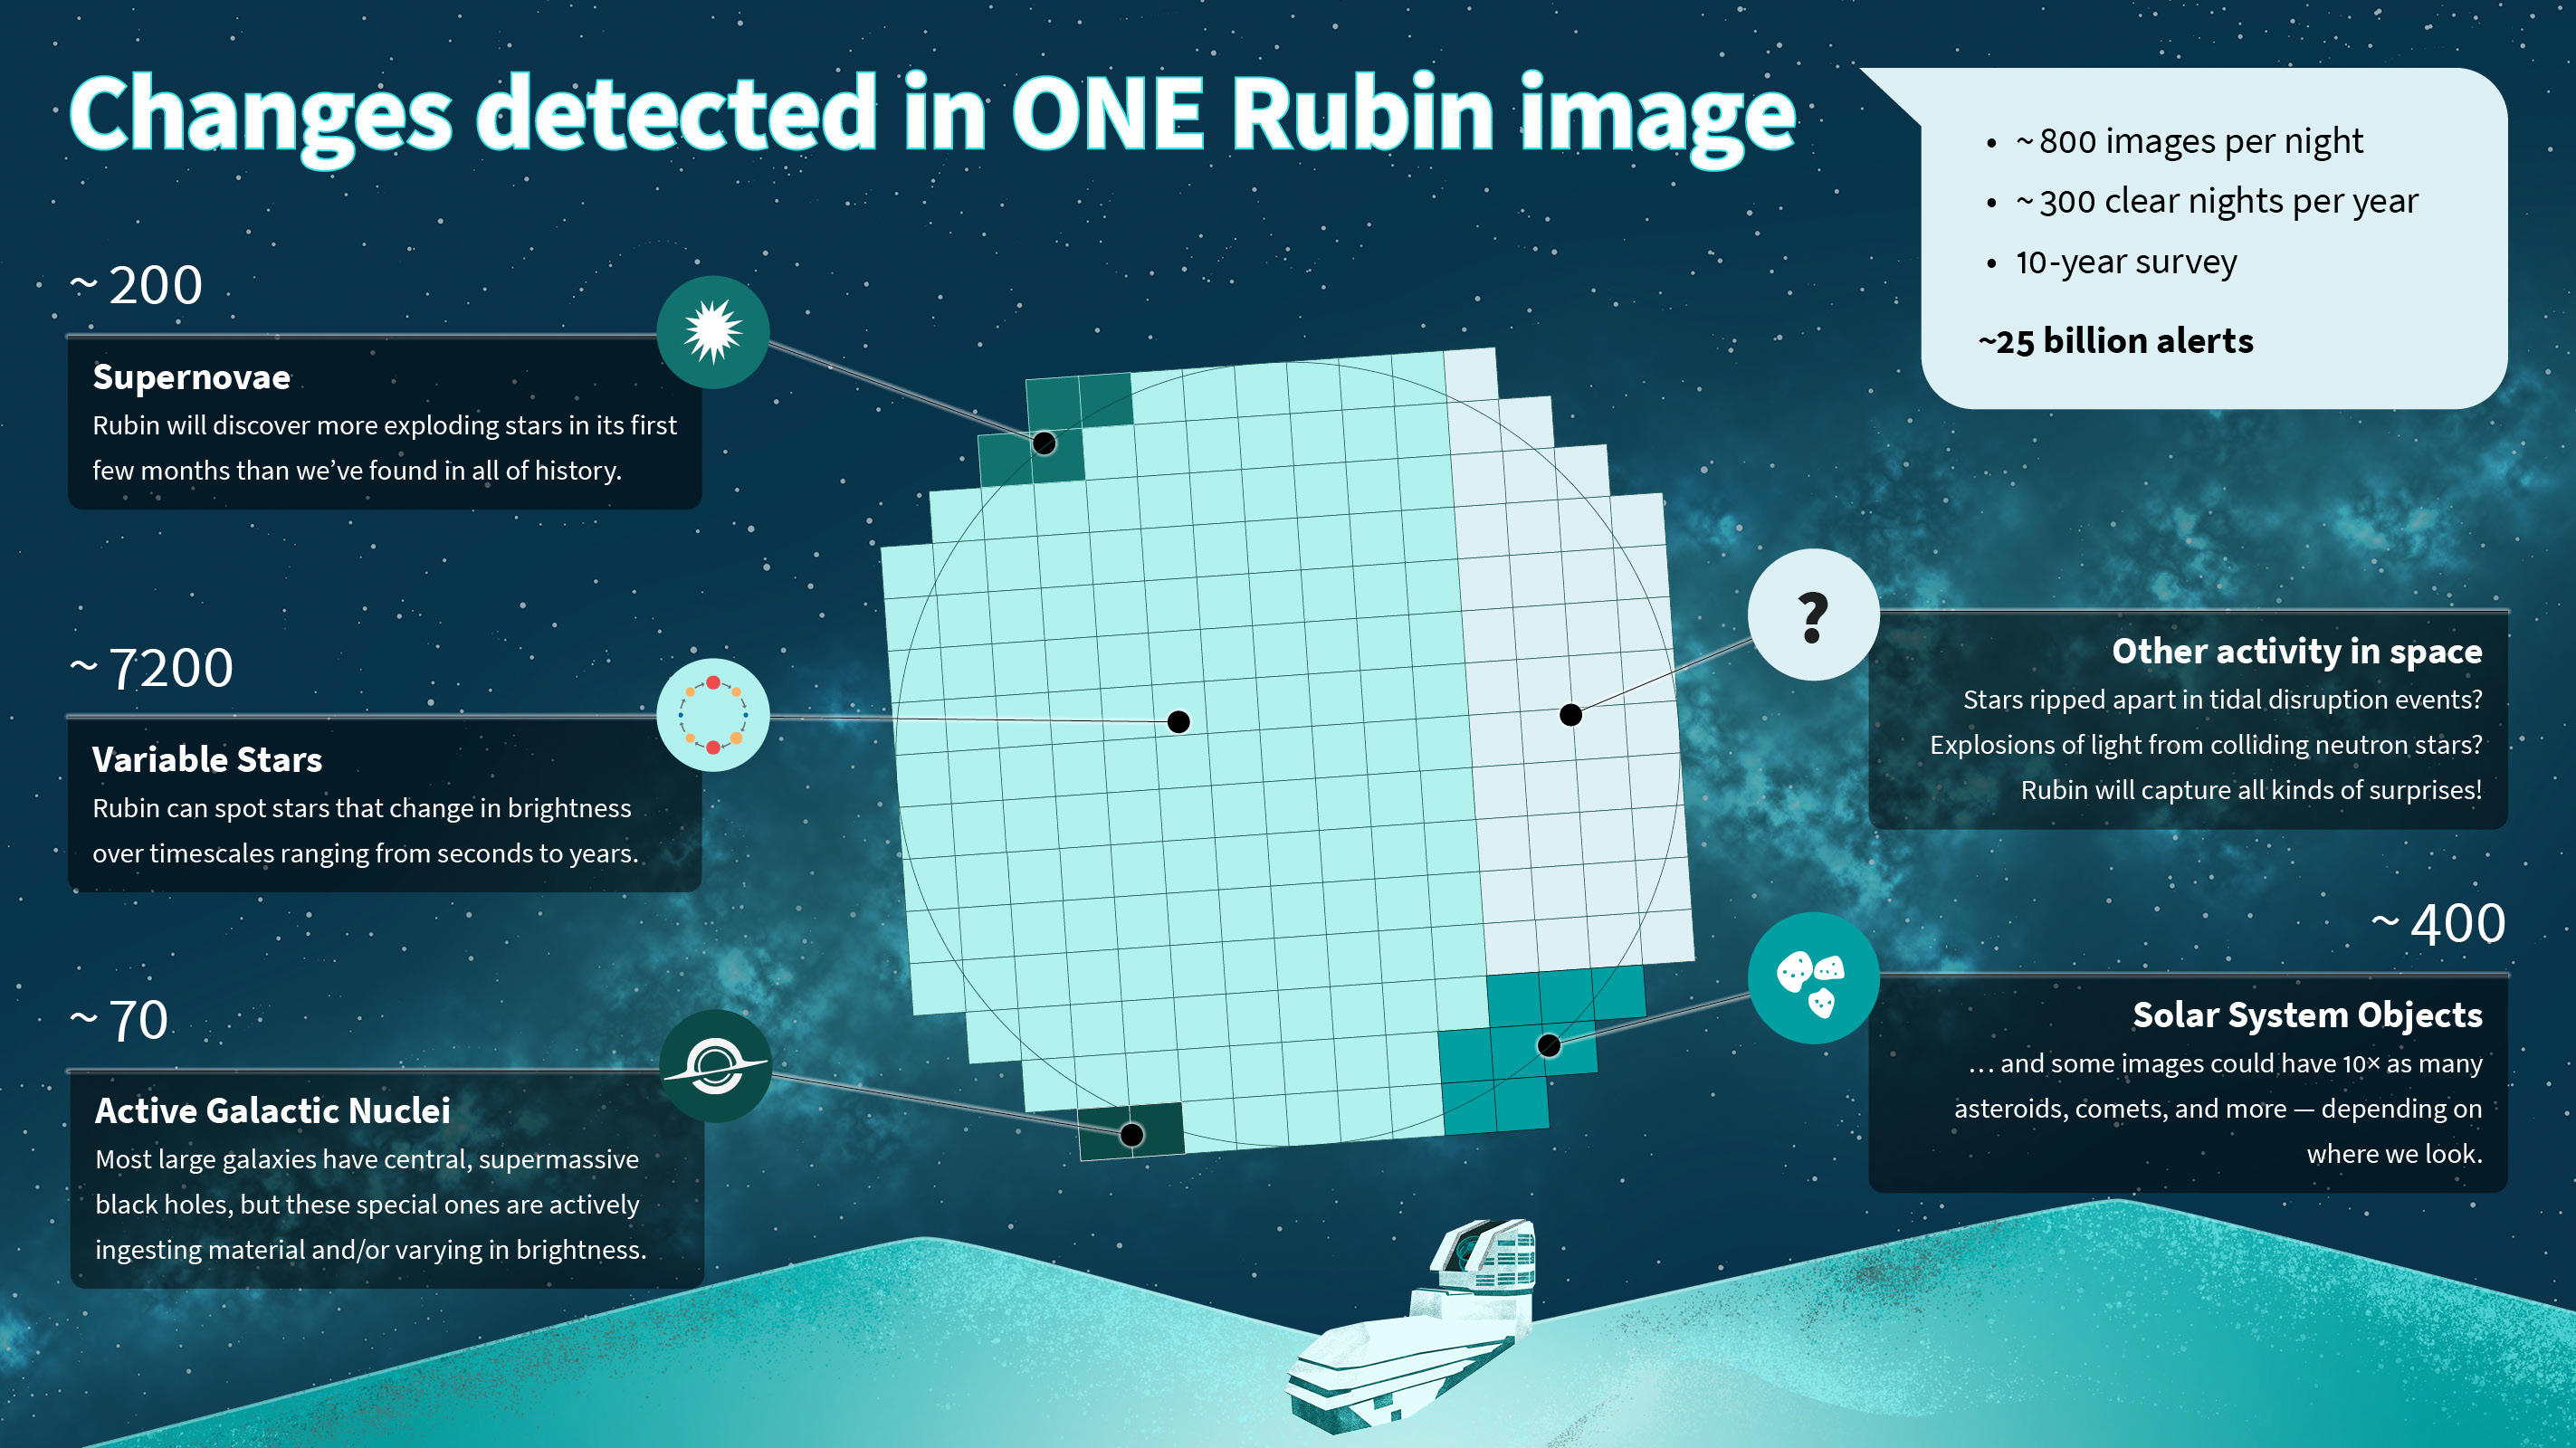

Infographic: Types of alerts from a single Rubin image

A single NSF–DOE Vera C. Rubin Observatory image will reveal thousands of changing objects in the night sky, from supernovae and variable stars to active black holes and wandering asteroids. This infographic shows how many of each type of object scientists expect to find in each Rubin image.

Credit: NSF–DOE Rubin Observatory/NOIRLab/SLAC/AURA